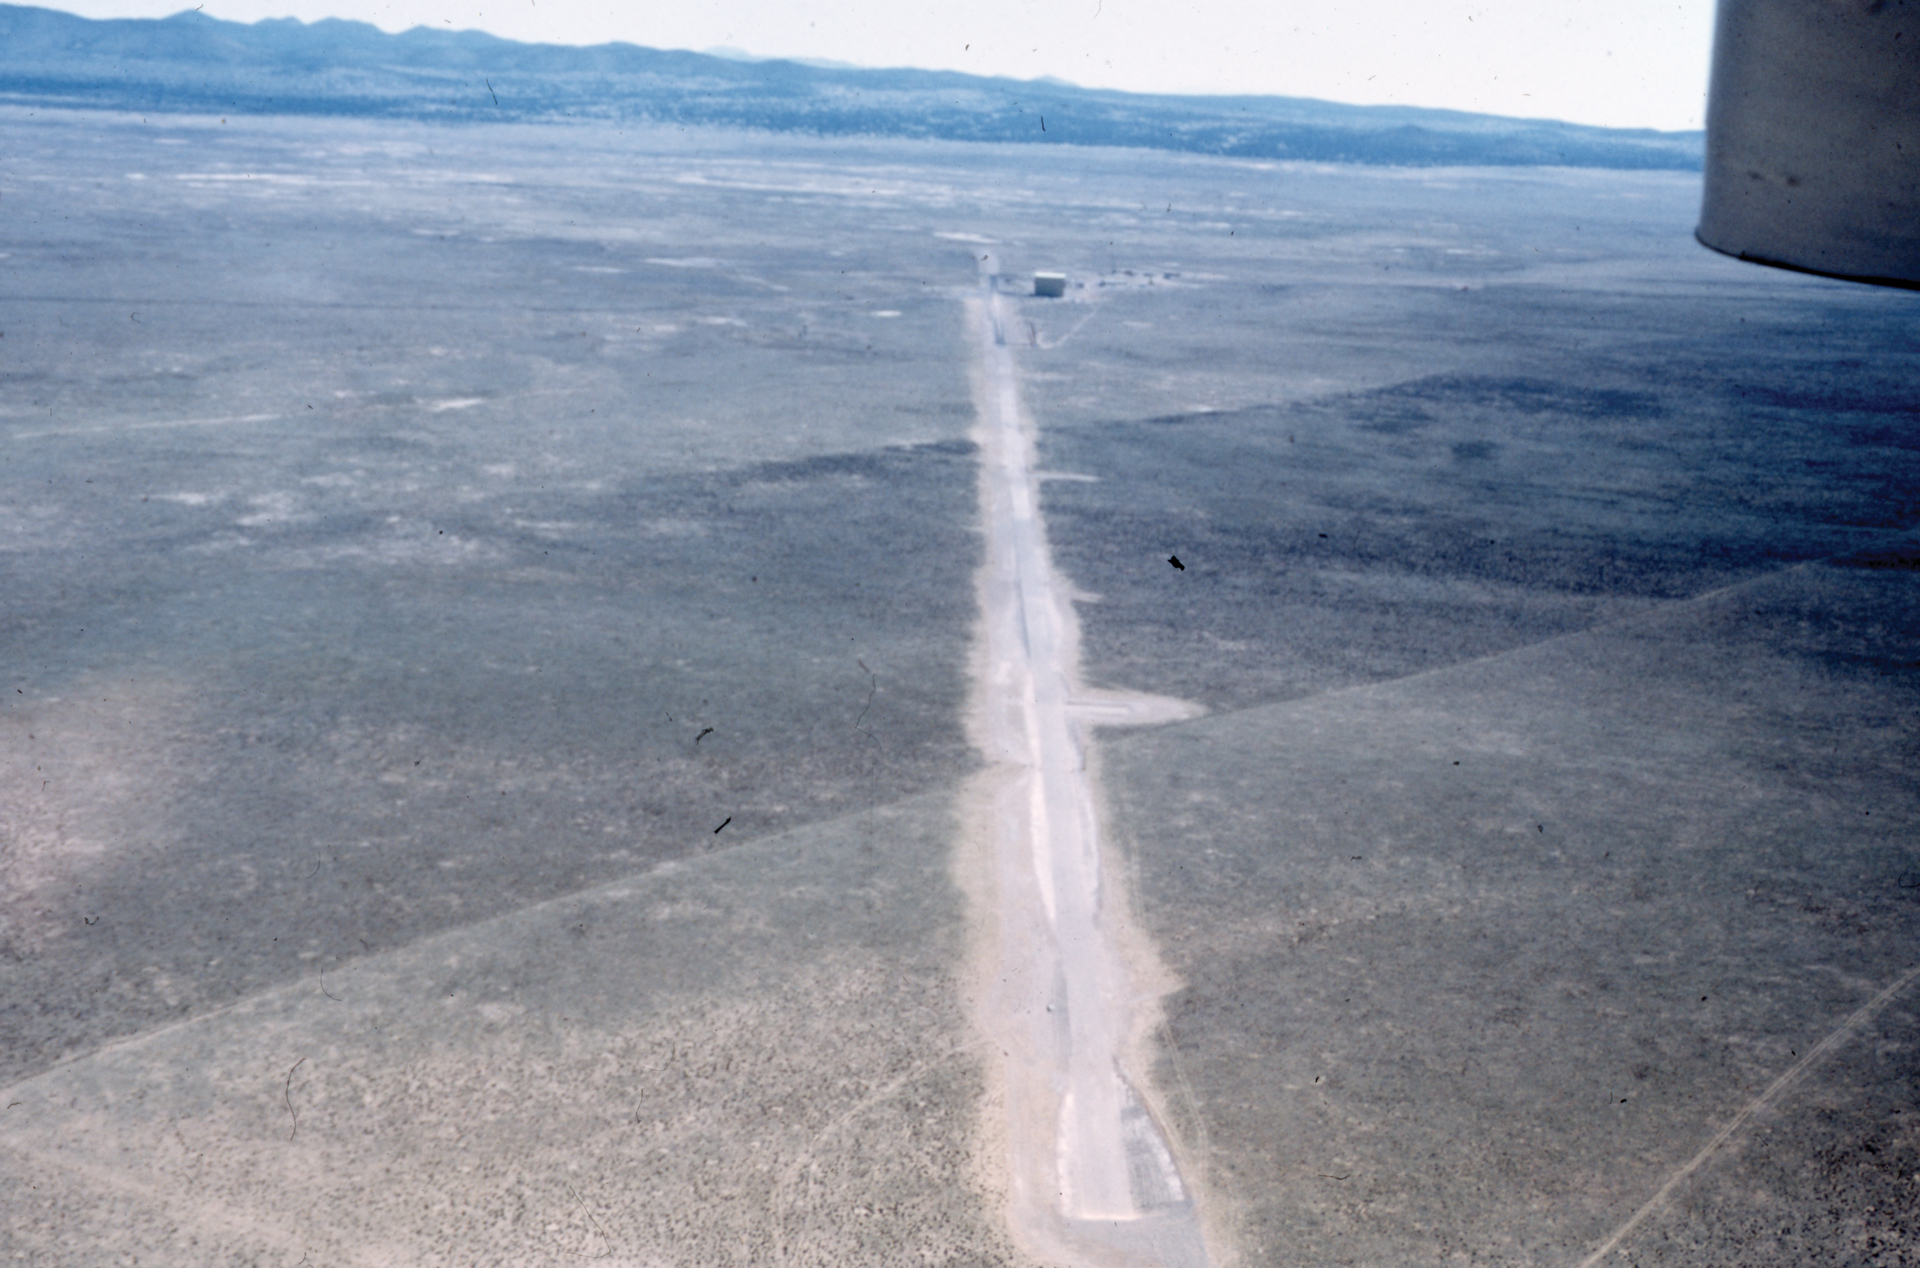

Aerial Shot of VLA Before Tracks

Credit: NRAO/AUI/NSF